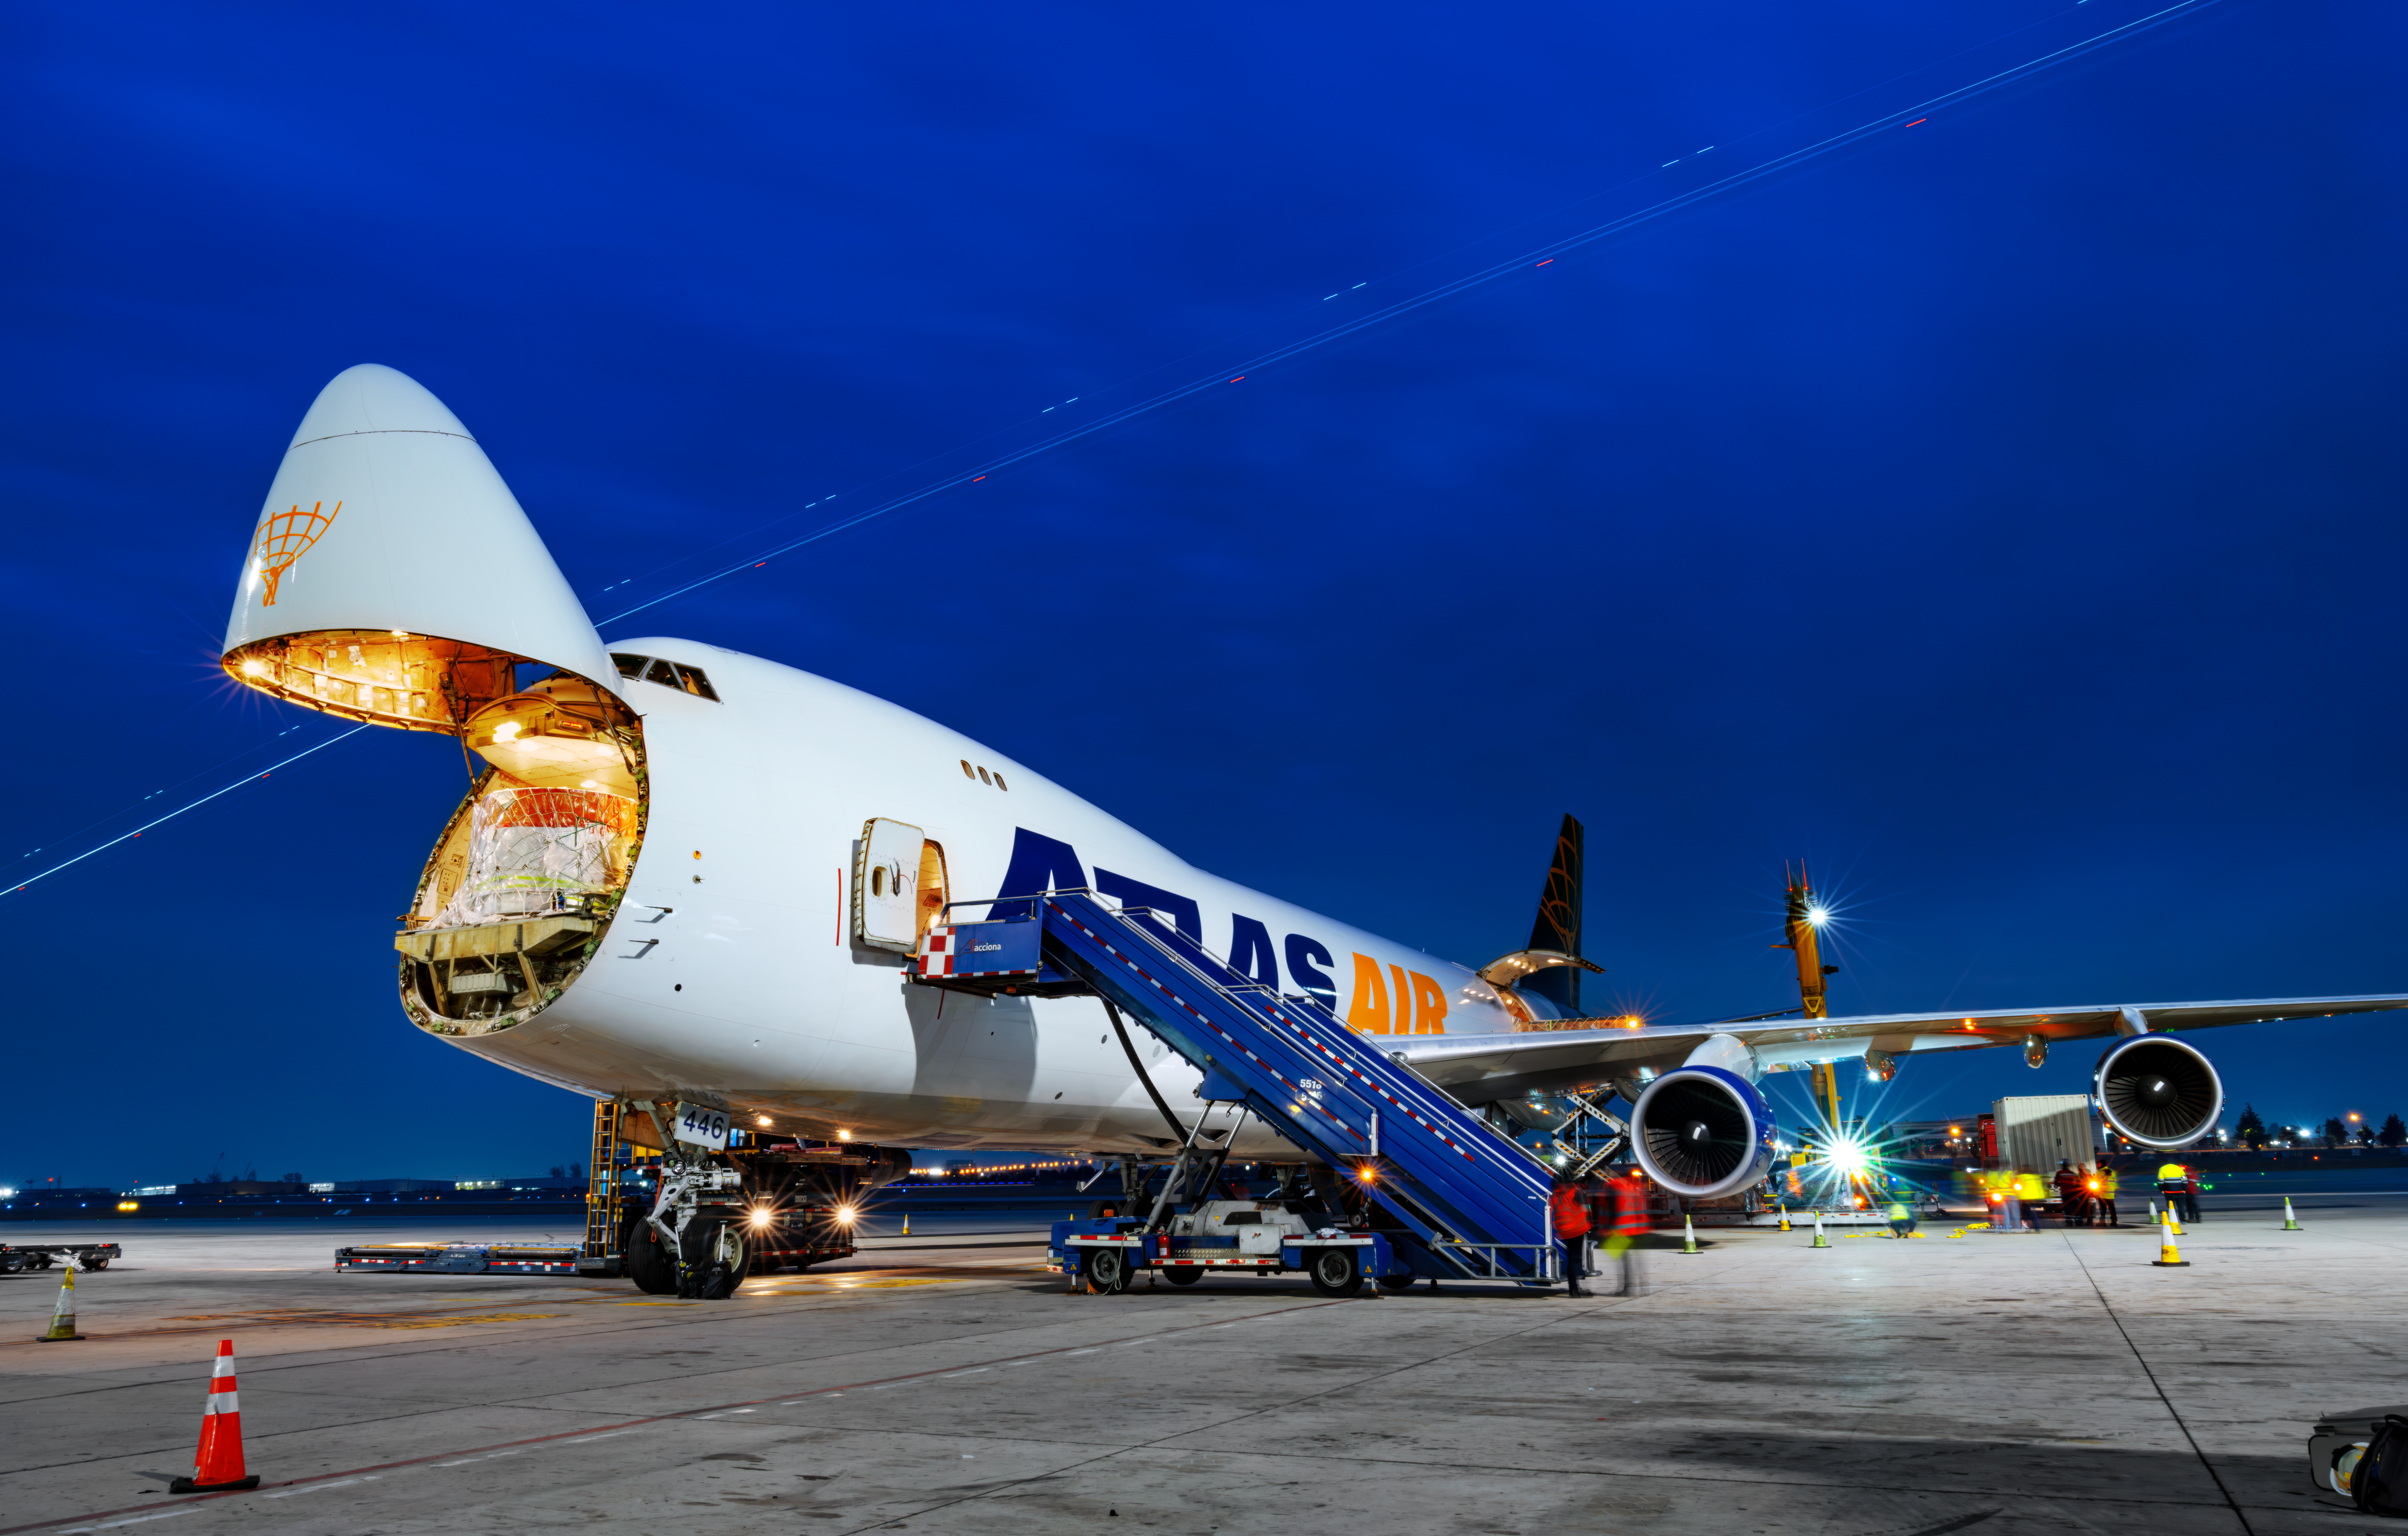

LSST Camera Flies Out to Chile

The shipping crate holding the LSST Camera is loaded on a 747 cargo plane for the flight to Santiago, Chile.

Credit: Olivier Bonin/SLAC National Accelerator Laboratory